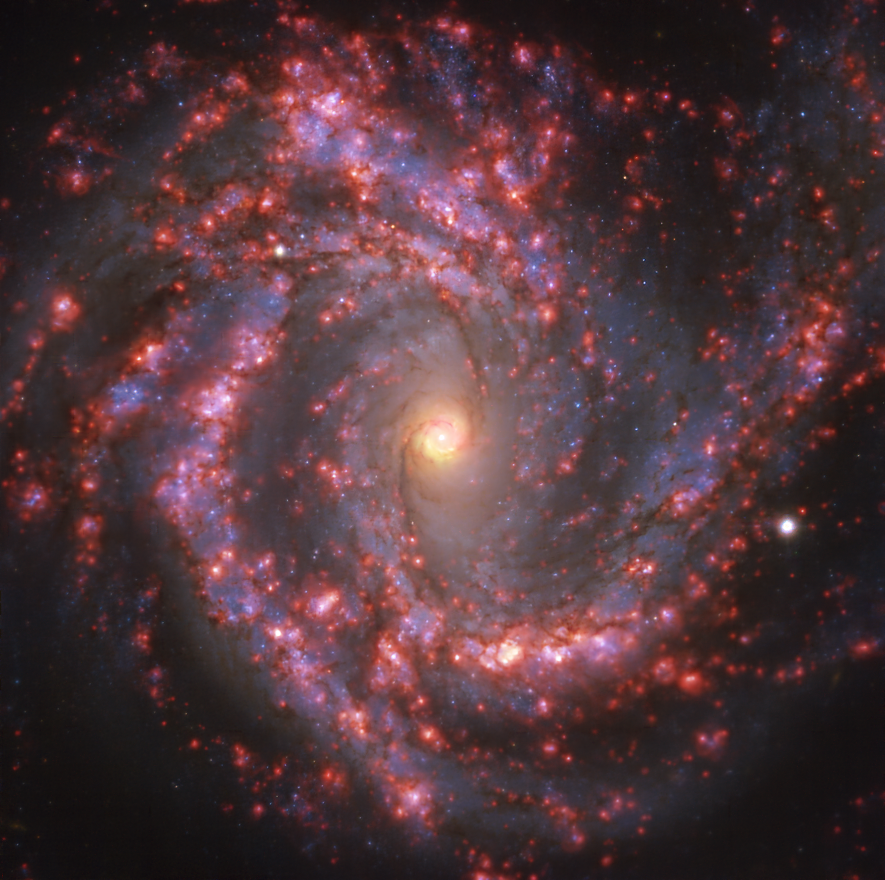

Warm gas clouds and stars in NGC 4303 mapped with MUSE on ESO’s VLT

This image of the nearby galaxy NGC 4303 was taken with the Multi-Unit Spectroscopic Explorer (MUSE) on ESO’s Very Large Telescope (VLT). The bright reddish glows map warm clouds of hydrogen (Hα), marking the presence of newly born stars, while the bluish regions (a combination of green, red and infrared filters) reveal the distribution of slightly older stars.

NGC 4303 is a spiral galaxy, with a bar of stars and gas at its centre, located approximately 55 million light-years from Earth in the constellation Virgo.

The images were taken as part of the Physics at High Angular resolution in Nearby GalaxieS (PHANGS) project, which is making high-resolution observations of nearby galaxies with telescopes operating across the electromagnetic spectrum.

Credit: ESO/PHANGS